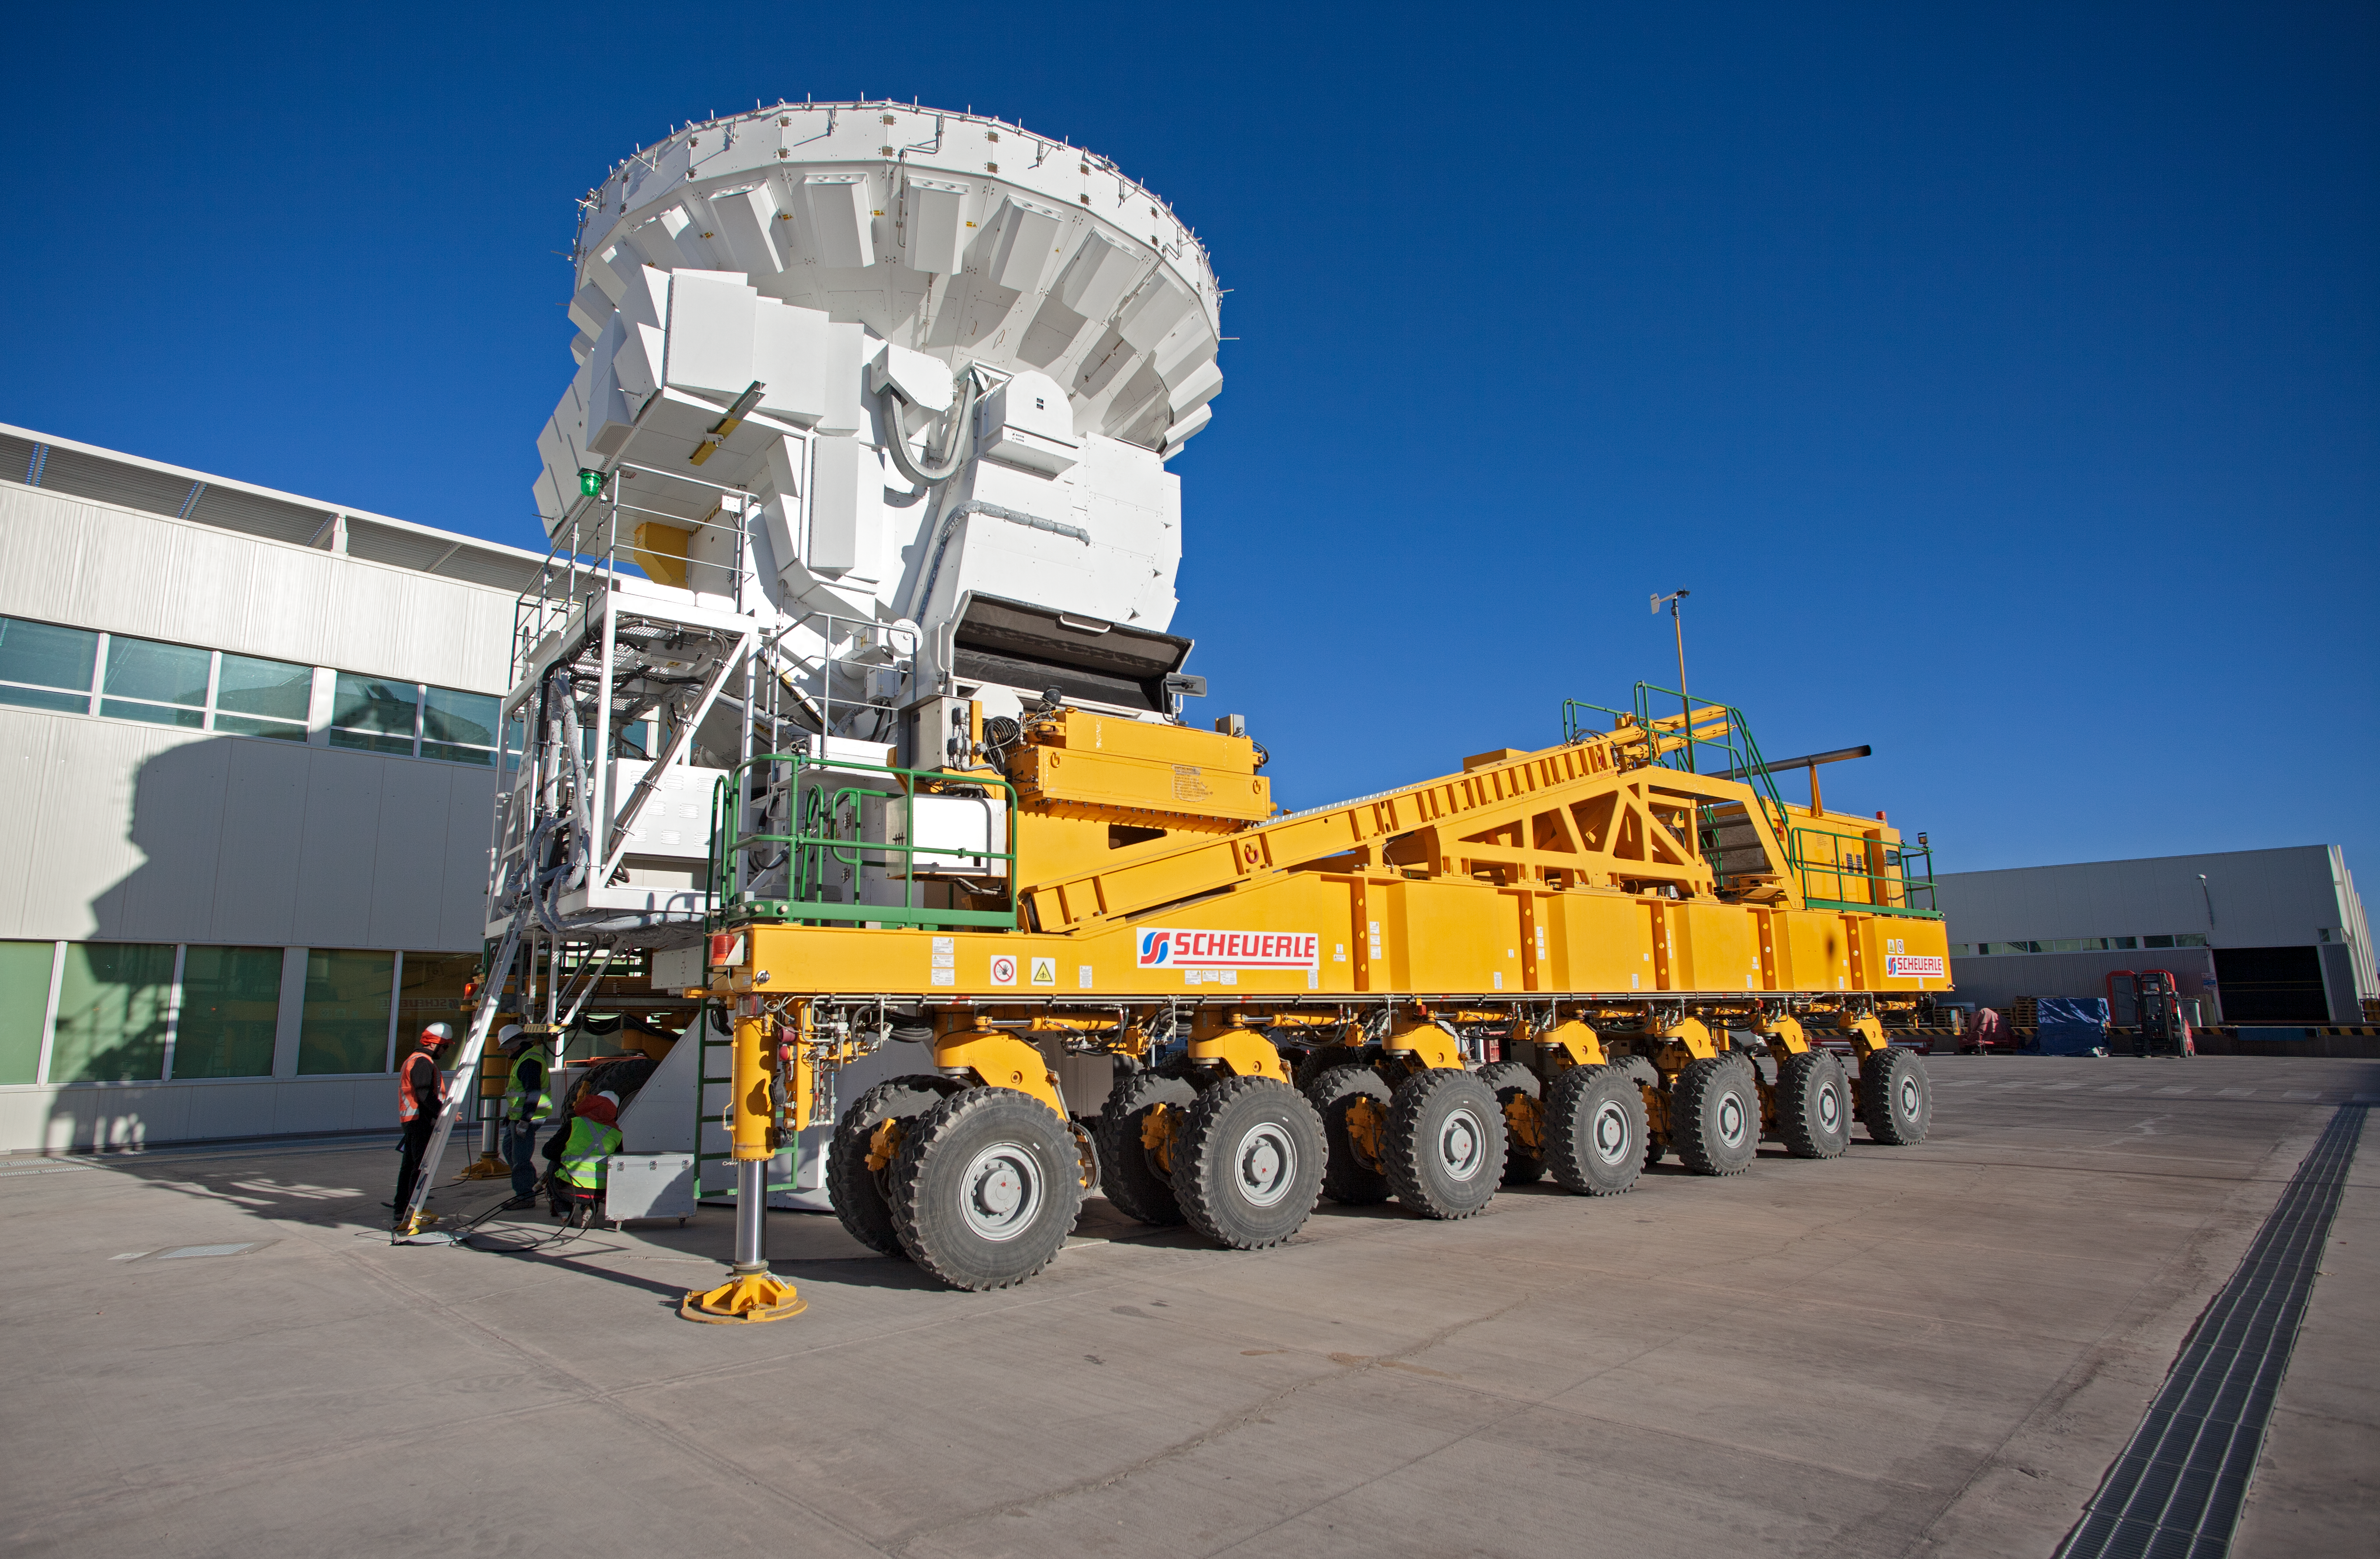

ALMA antenna on a transporter

This image shows a 7-metre ALMA antenna onboard an ALMA transporter vehicle.

Credit: ESO